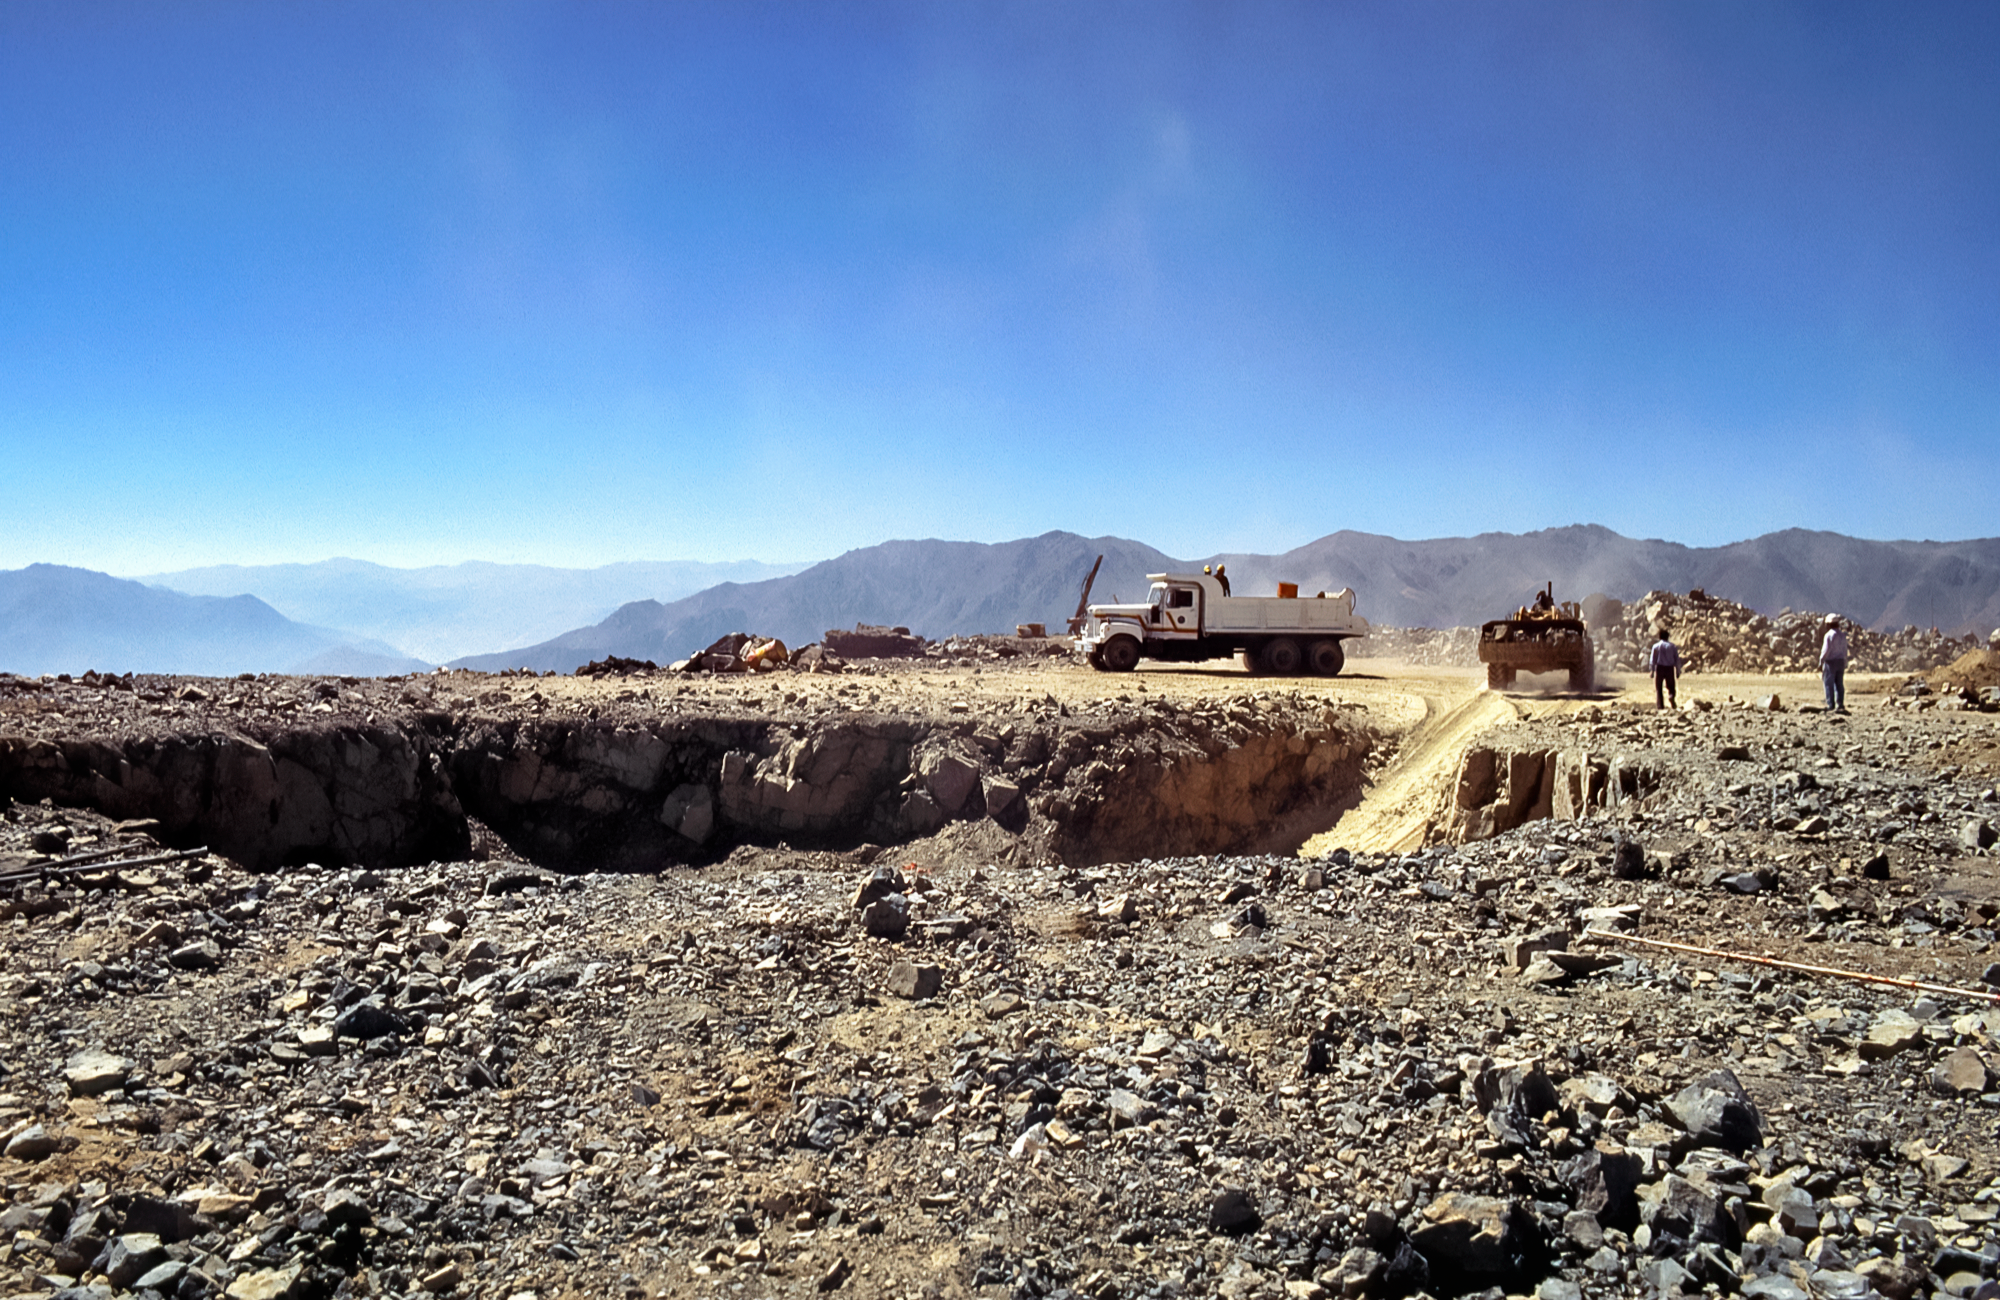

Getting Ready for Gemini South

High in the foothills of the Andes, a construction crew prepares the Cerro Pachón site in Chile before laying the foundation for the Gemini South telescope. This image was captured in 1994.

Credit: NOIRLab/NSF/AURA